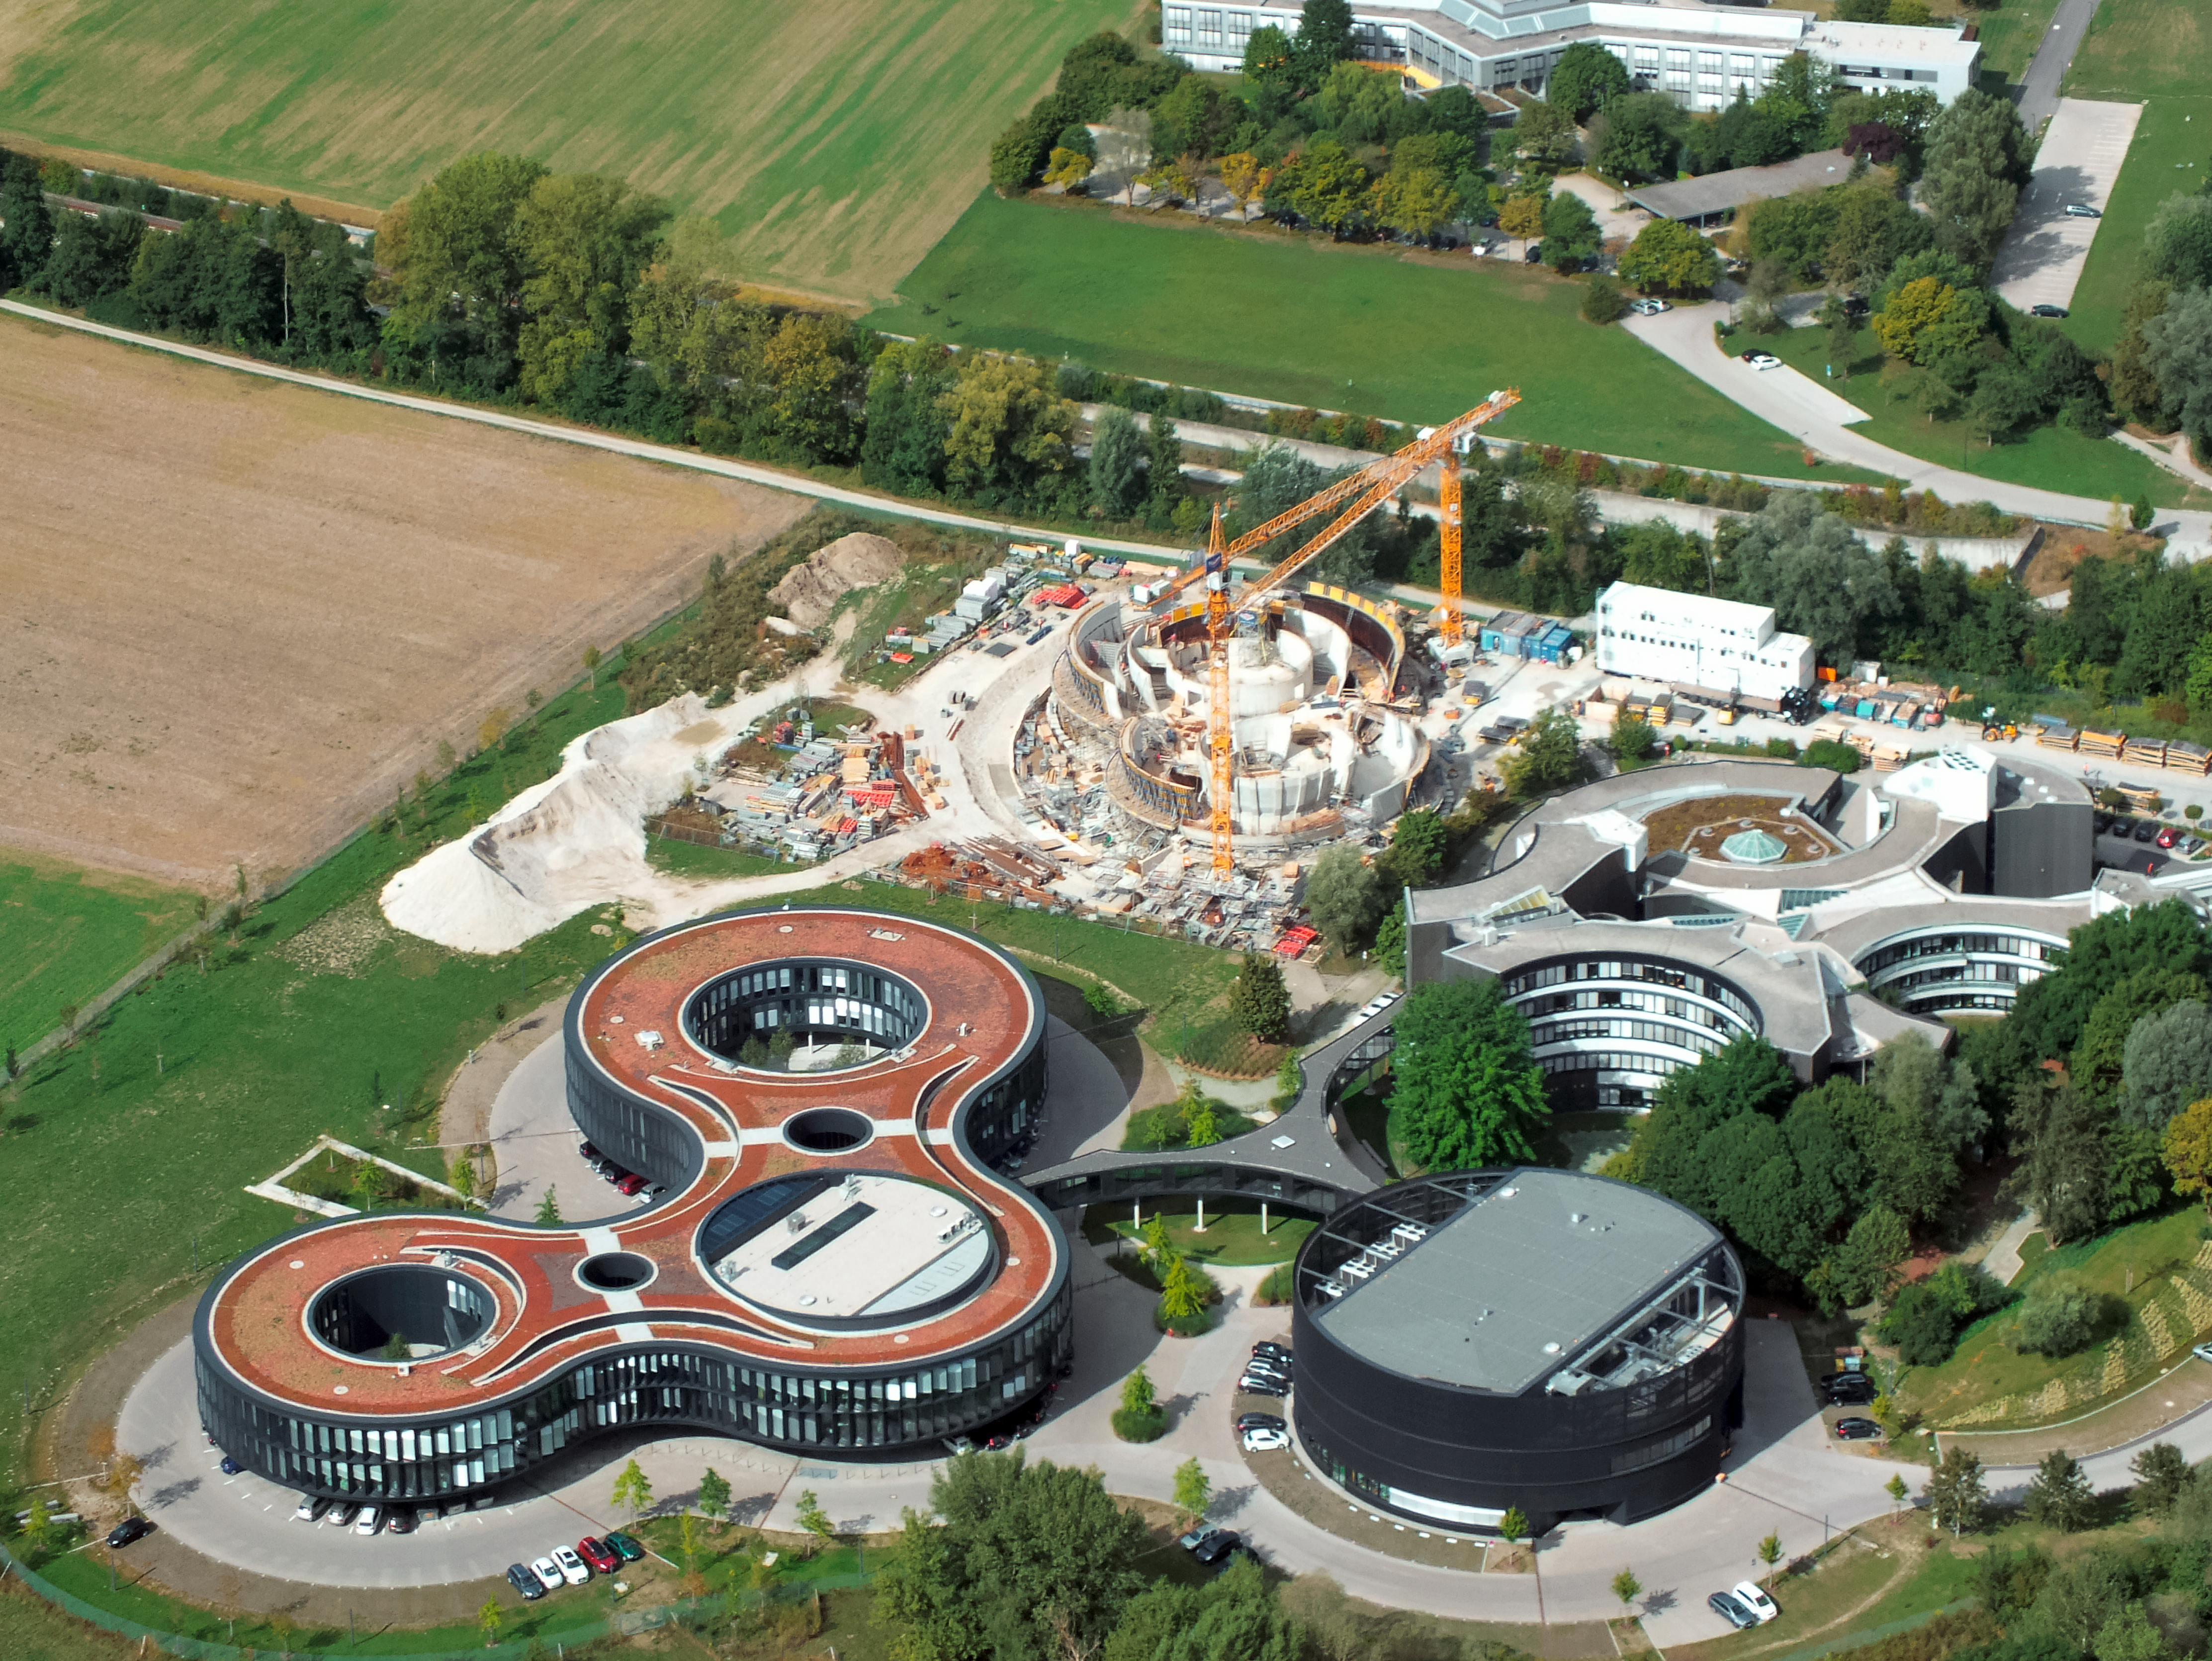

Aerial view of ESO Headquarters

In Garching bei München, nestled into the lush Bavarian landscape, are the ESO Headquarters and the ESO Supernova Planetarium & Visitor Centre, both of which are pictured in this incredible image from an ultralight plane.

The construction site of the ESO Supernova can be seen encircled by cranes towards the top of this image. The original ESO Headquarters building can be seen to its right, with the new extension building — identifiable through its distinct red roof — to its left.

The black, rounded building to the bottom right is the technical building, where work on new instruments is carried out.

Credit: ESO/E. Graf